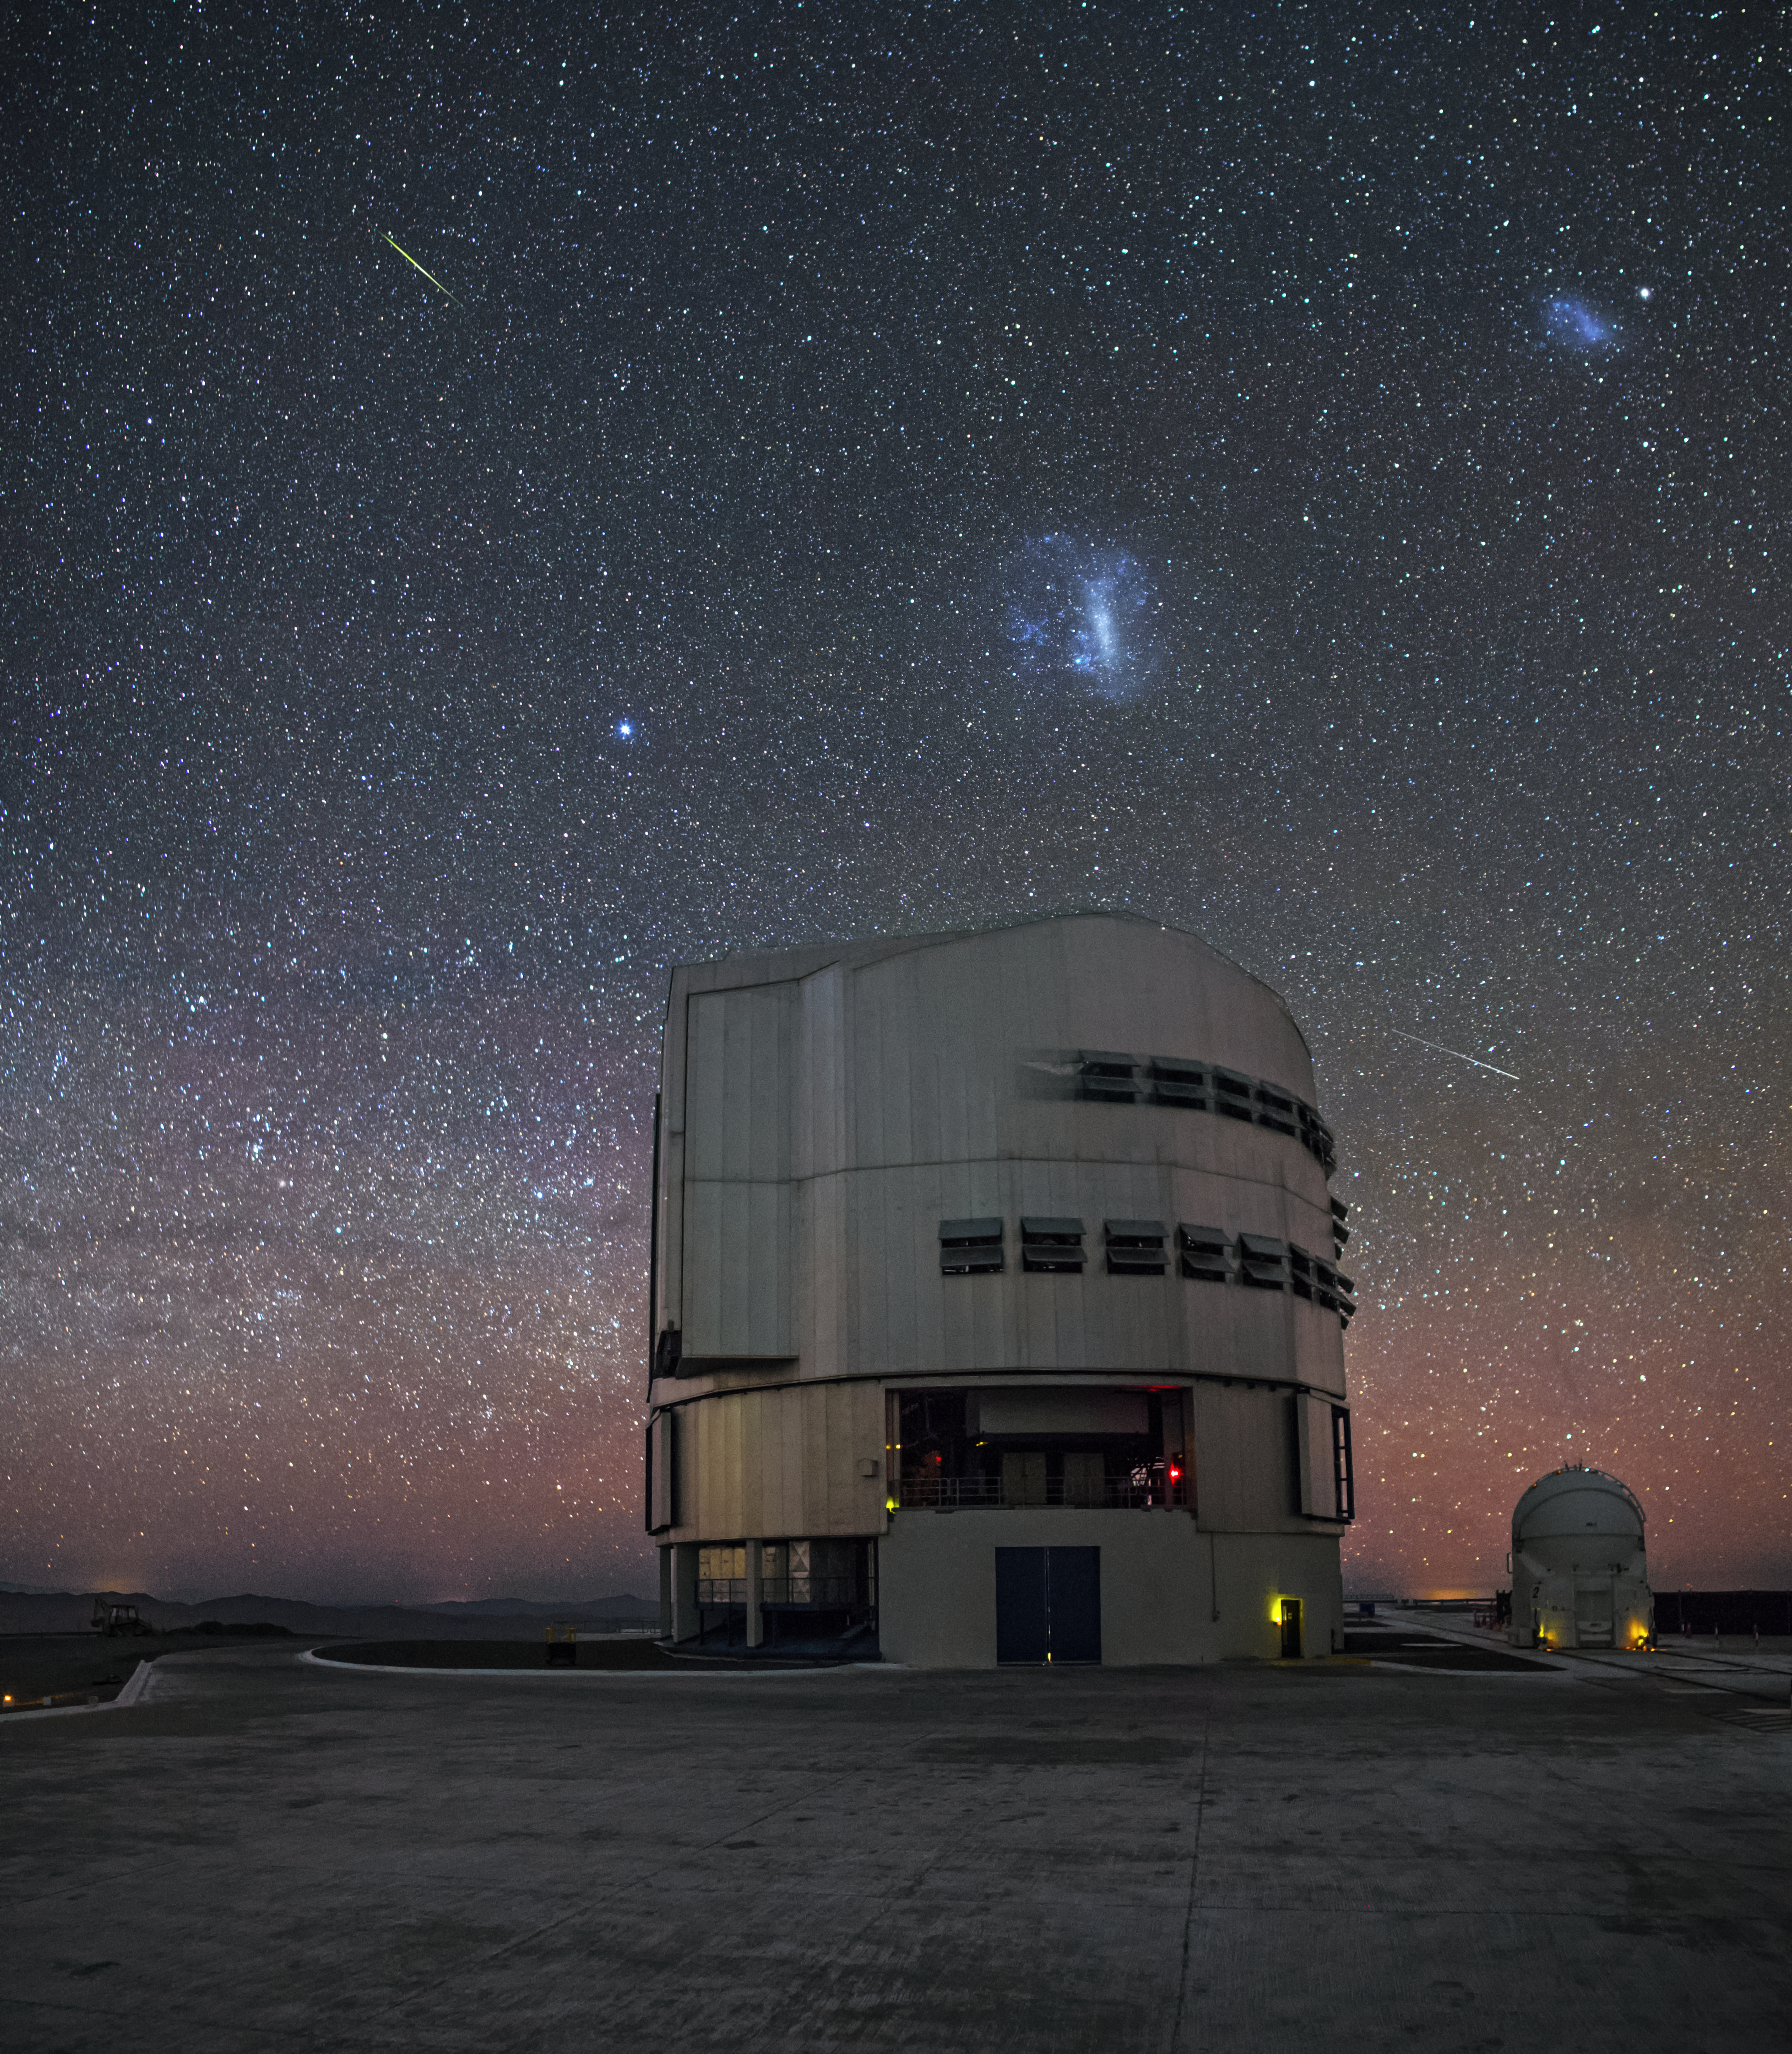

A buzz of celestial activity

In the night sky over one of the VLT unit telescopes, the blue glow of the Large and Small Magellanic clouds can be seen, as well as pale tangerine air glow and the trails of two artificial satellites.

Credit: A. Tudorica/ESO